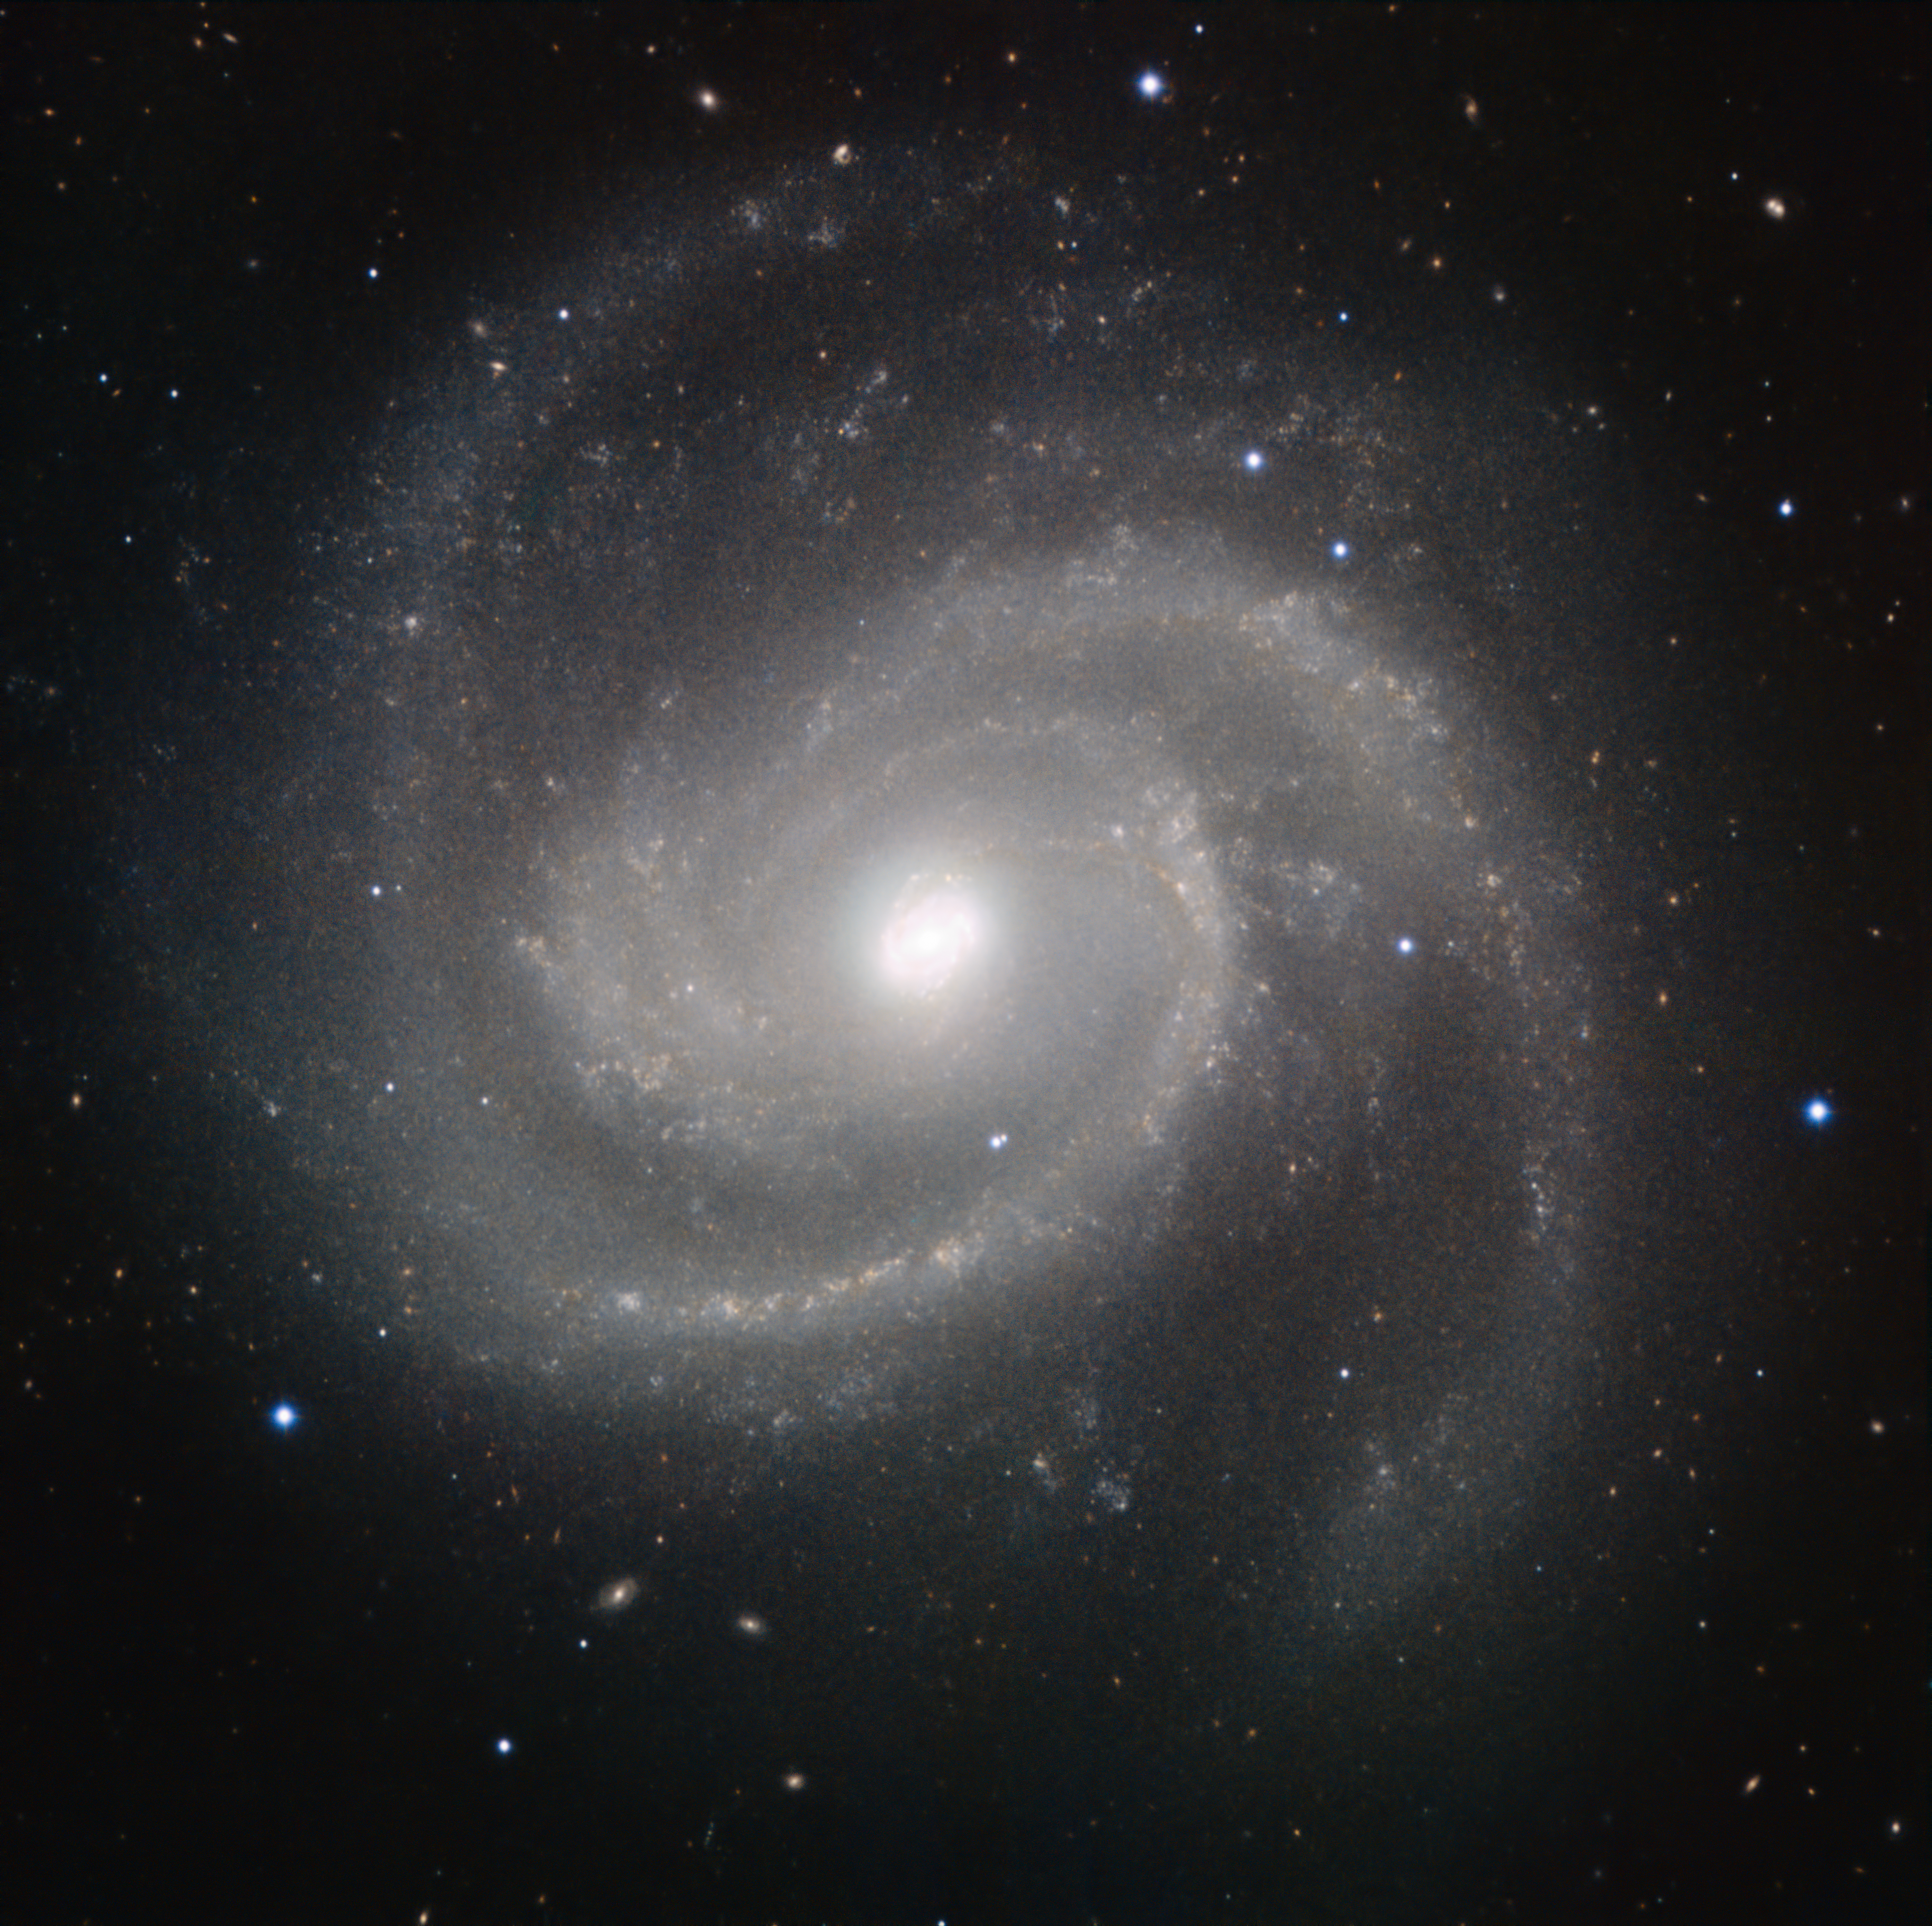

HAWK-I image of Messier 100

This galaxy is Messier 100, also known as NGC 4321, which was discovered in the 18th century. About 55 million light-years from Earth, Messier 100 is part of the Virgo Cluster of galaxies and lies in the constellation of Coma Berenices (Berenice’s Hair, named after the ancient Egyptian queen Berenice II).

The image was made in infrared light with the HAWK-I camera on ESO’s Very Large Telescope at Paranal Observatory in Chile. HAWK-I is one of the most powerful infrared imagers in the world, and this is one of the sharpest and most detailed pictures of this galaxy ever taken from Earth. The filters used were Y (shown here in blue), J (in cyan), H (in orange), and K (in red). The field of view of the image is about 6.4 arcminutes.

Credit: ESO/P. Grosbøl